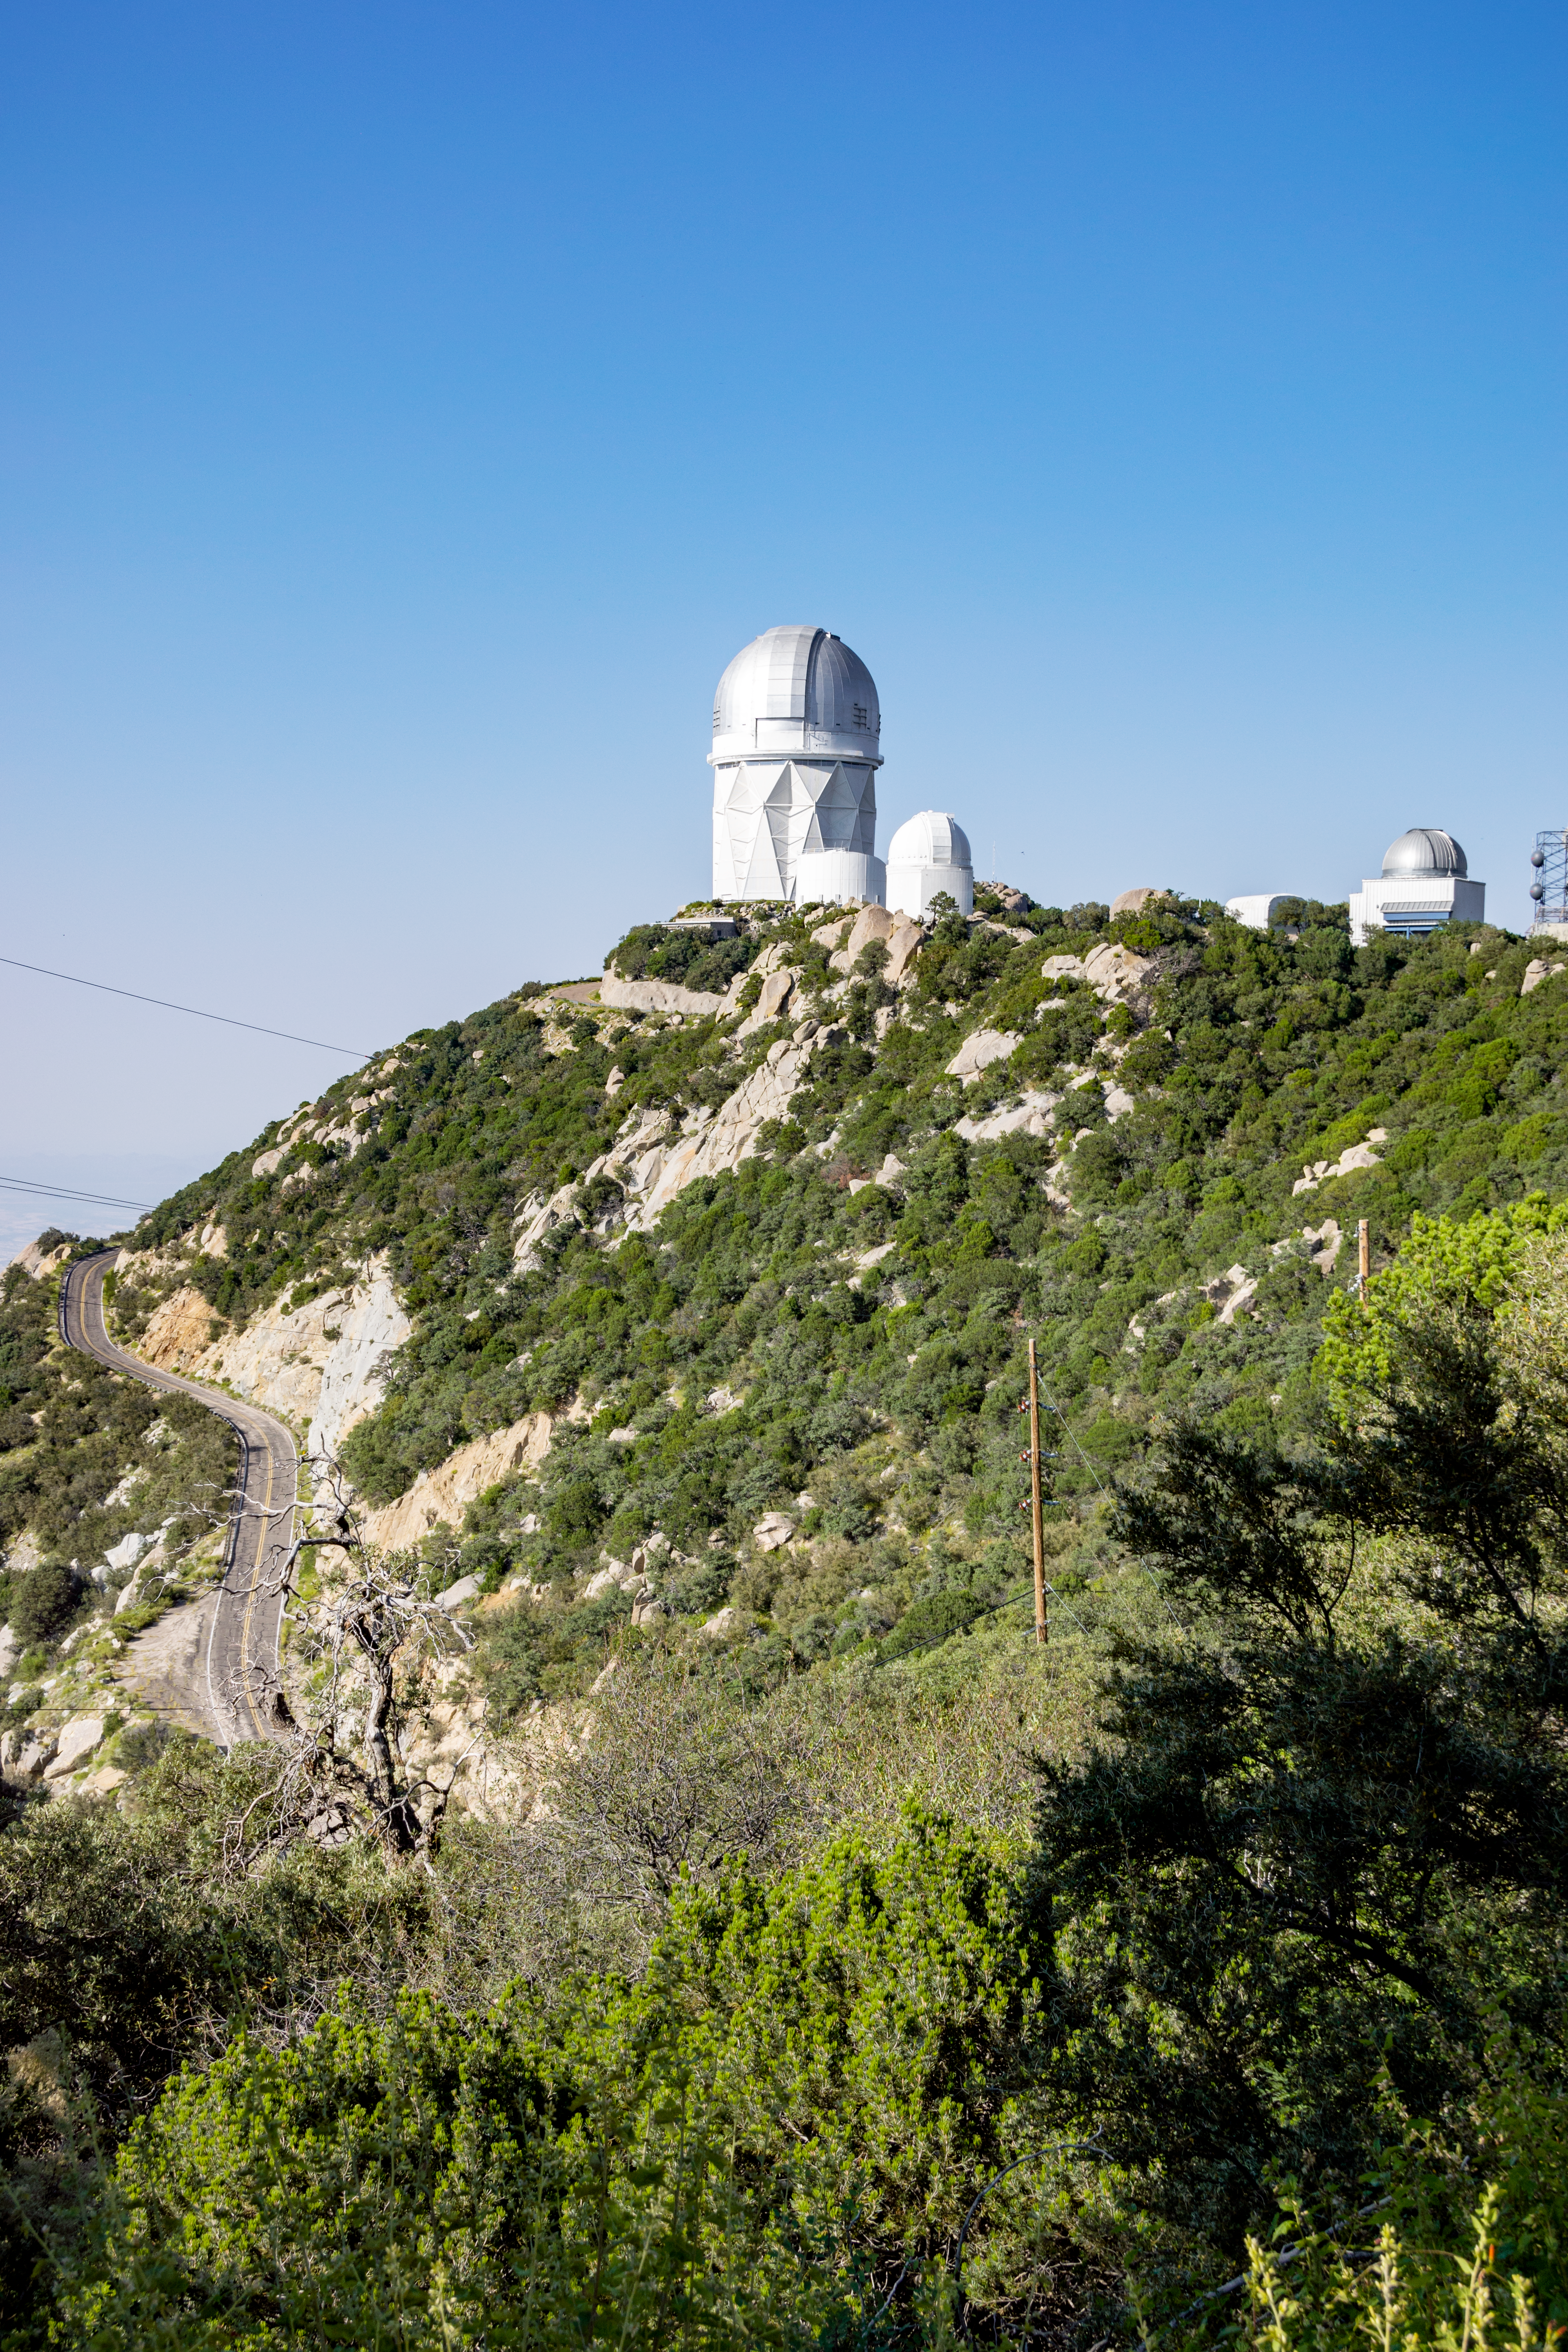

Nicholas U. Mayall 4-meter Telescope at Kitt Peak National Observatory

A view of the Nicholas U. Mayall 4-meter Telescope (center), the UA Bok 2.3-meter Telescope (right) and the UA 0.9-meter Spacewatch Telescope (far right) at Kitt Peak National Observatory.

Credit: KPNO/NOIRLab/NSF/AURA